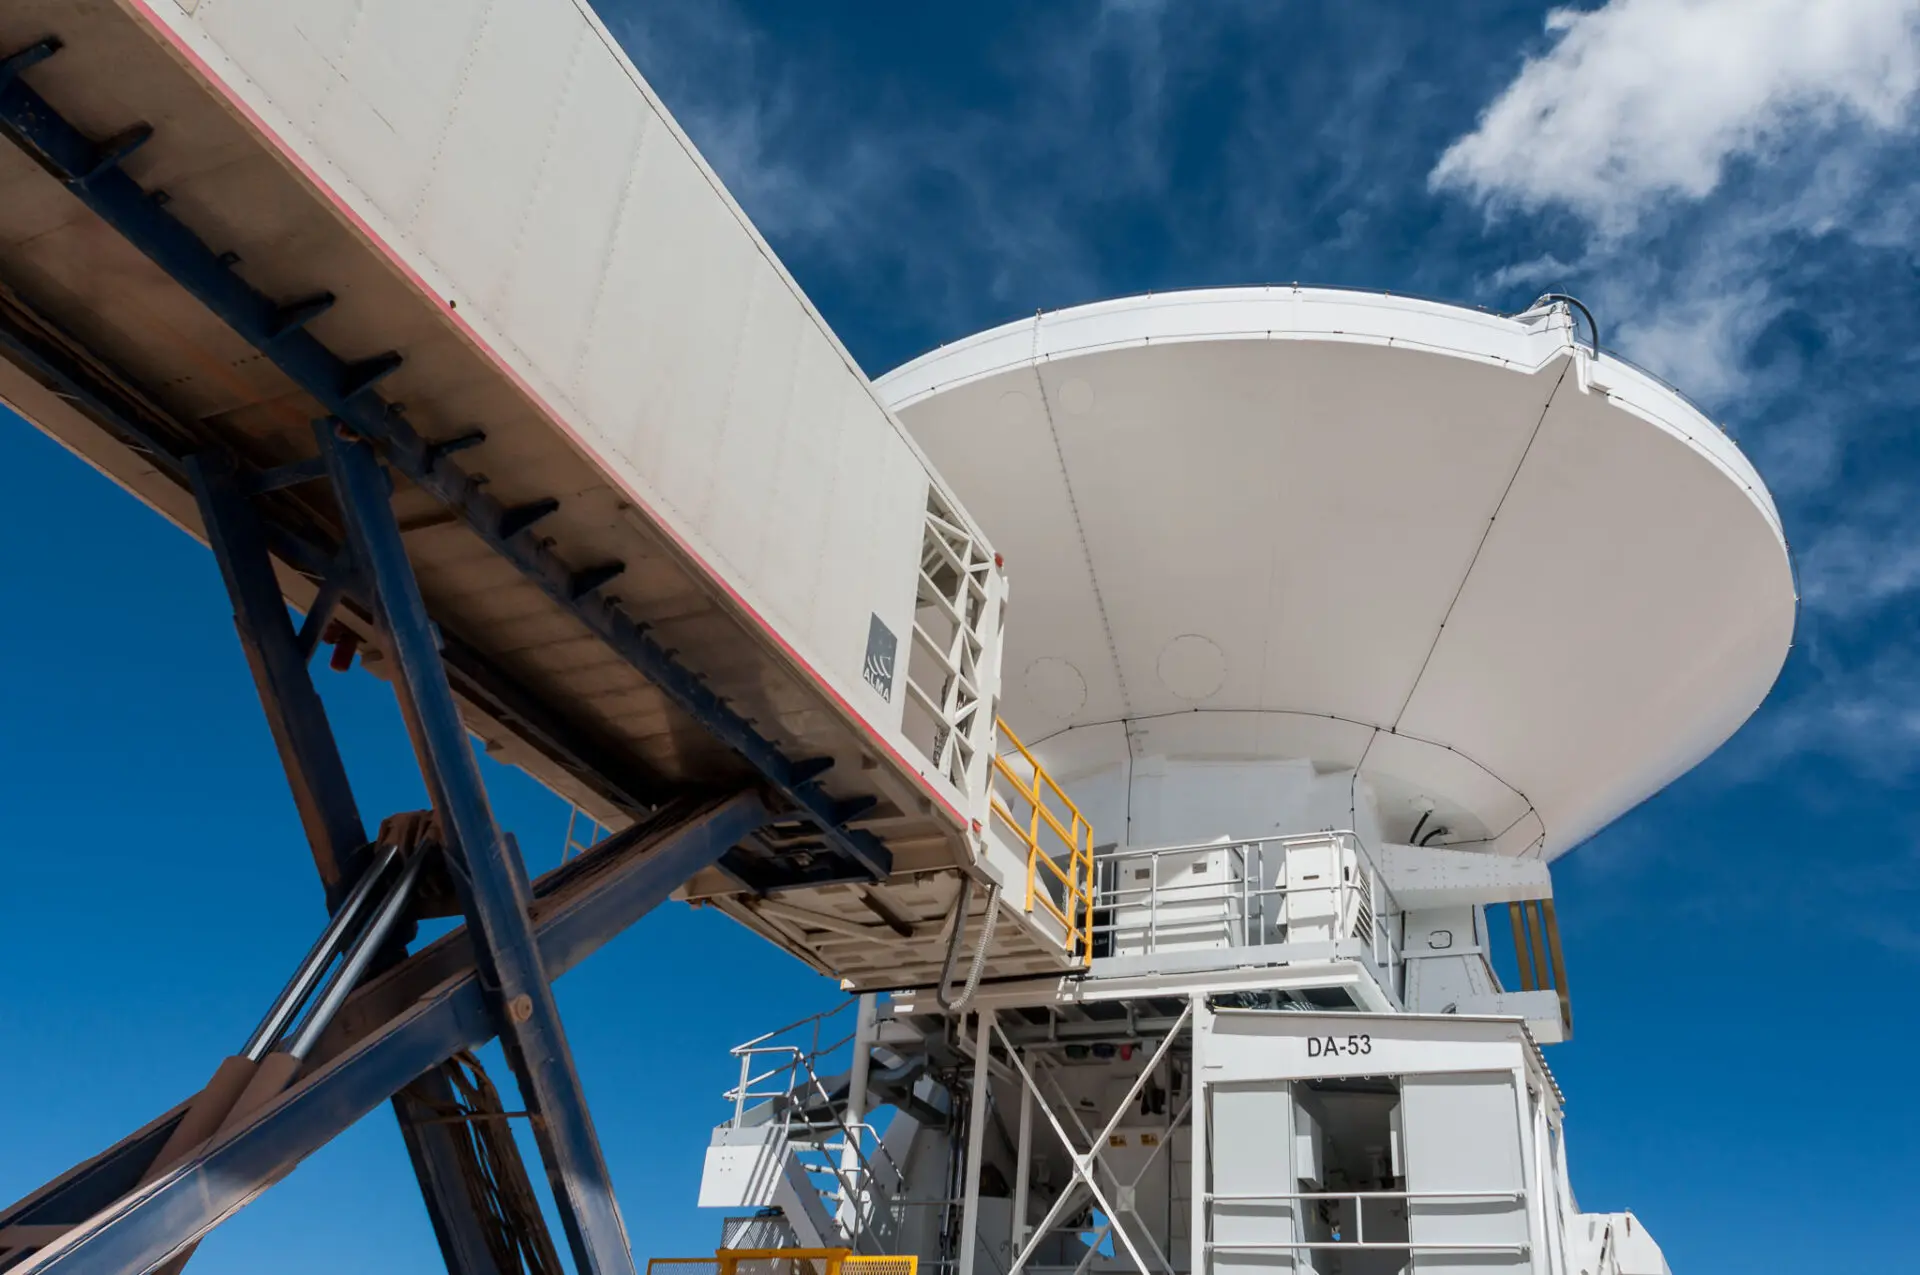

Front end Truck

This is the vehicle that is required to replace a set of receivers (Front End) in one of the ALMA antennas.

Credit: Sergio Otárola - ALMA (ESO / NAOJ / NRAO)